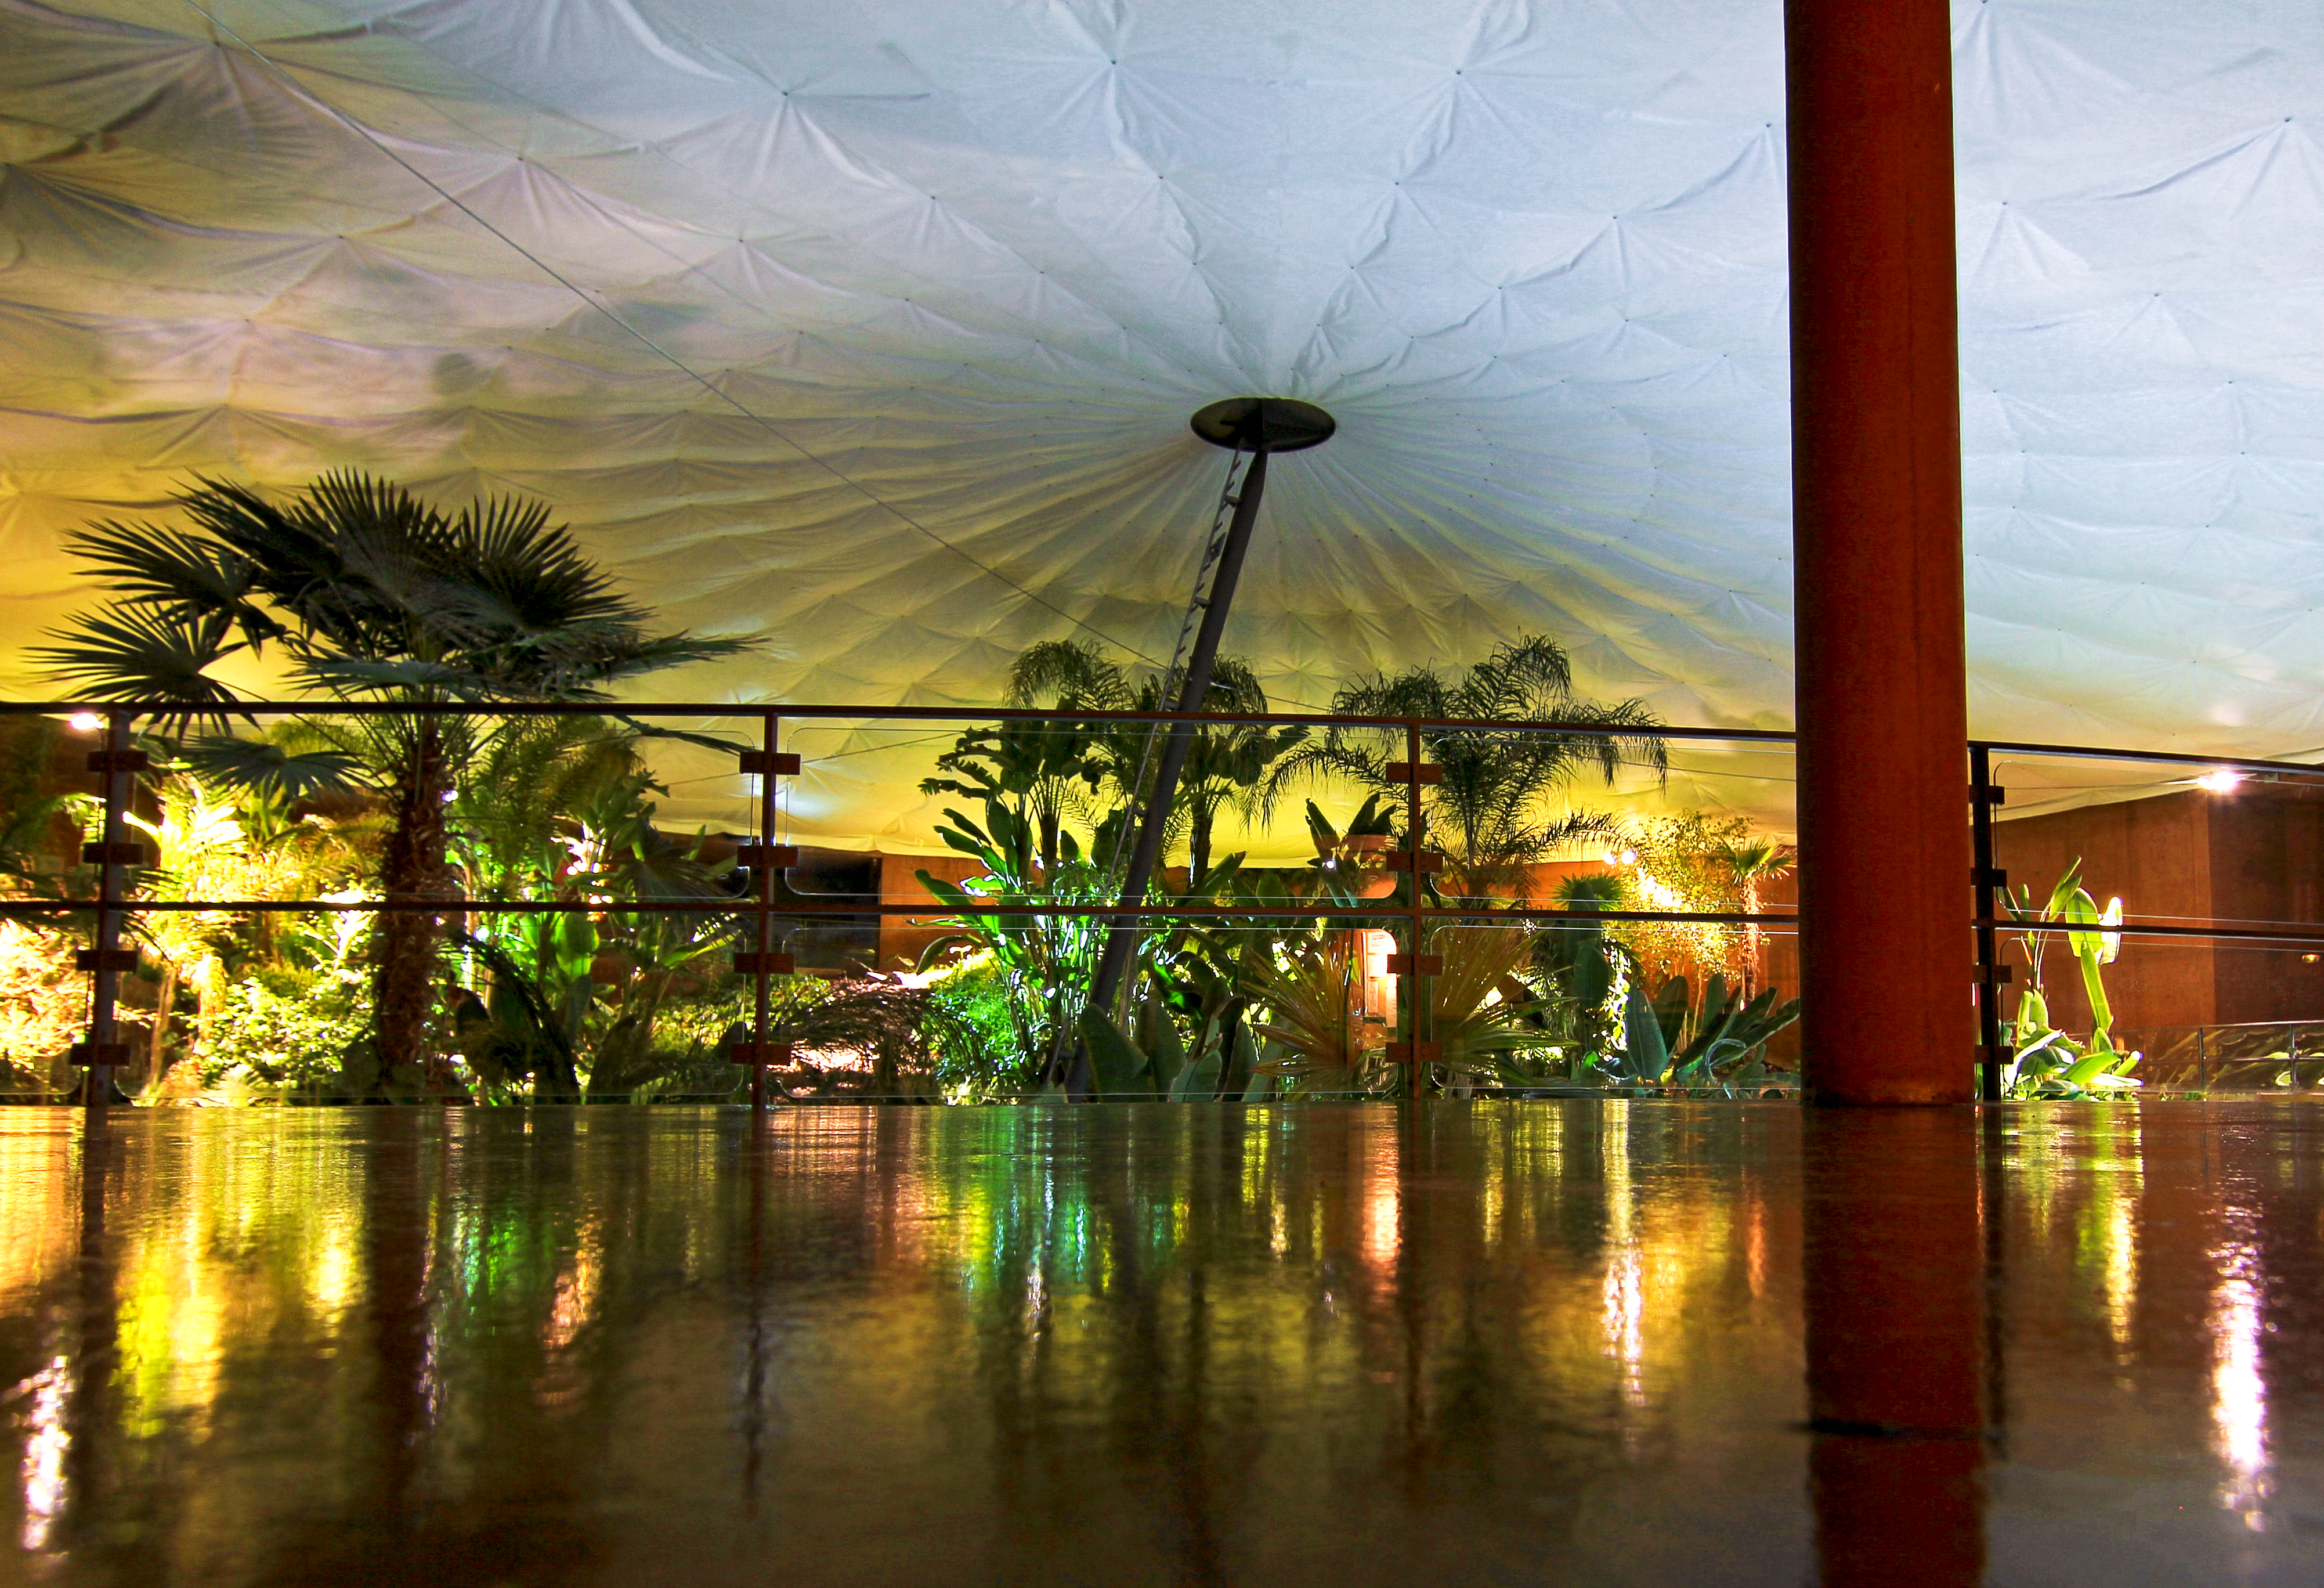

A view of La Residencia at Paranal at 3am

3:00 am can be a busy time in an observatory. At least the photographer was there.

Credit: ESO/J. Girard (djulik.com)